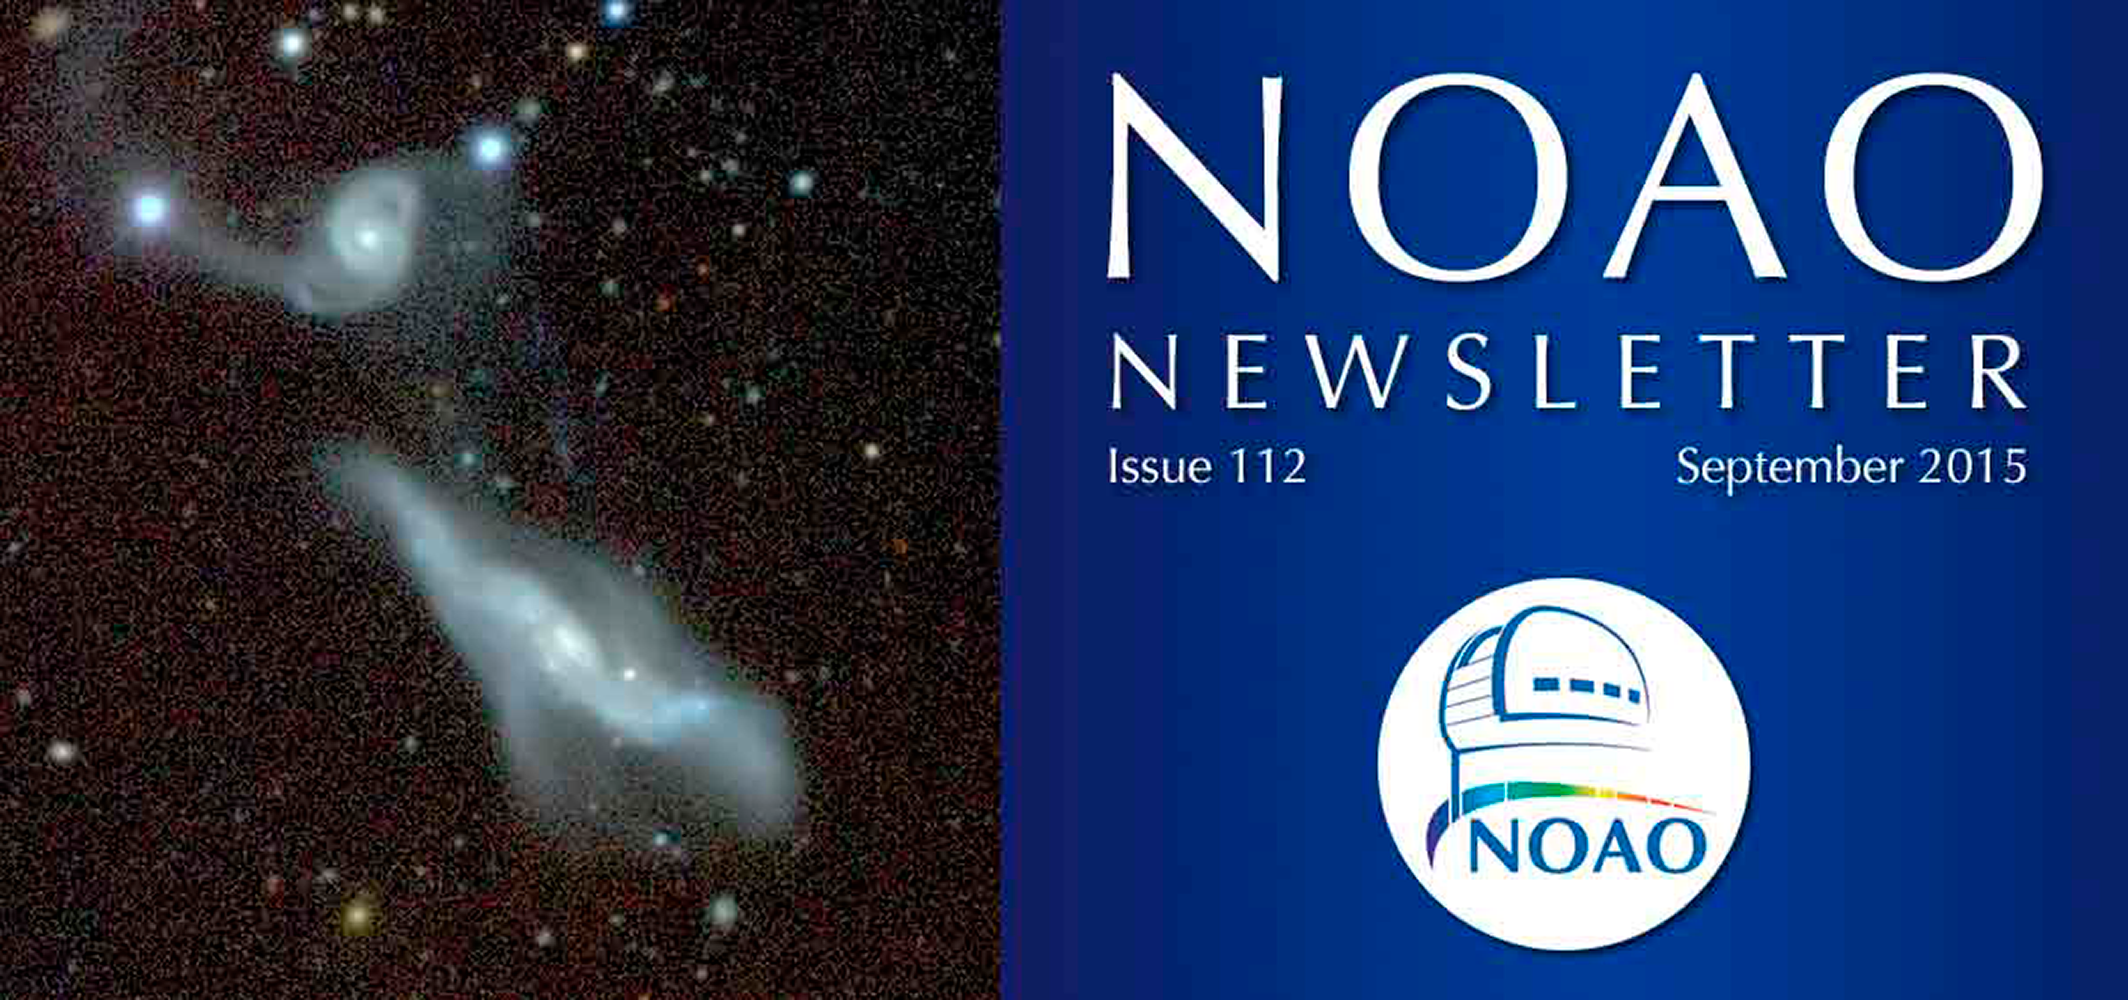

September 2015NOAO Newsletter

The September 2015 NOAO Newsletter is online and ready to download. On the Cover An image from the Dark Energy Camera Legacy Survey (DECaLS), a public survey mapping 6700 square degrees, approximately one-sixth of the sky, using the Blanco 4-m telescope at the Cerro Tololo Inter-American Observatory. The image shows the interacting galaxy system UGC 12589 at a distance of 470 million light-years. The distorted morphologies and diffuse light result from the gravitational interaction between the galaxies.

Credit: John Moustakas and Kevin Napier/Siena College